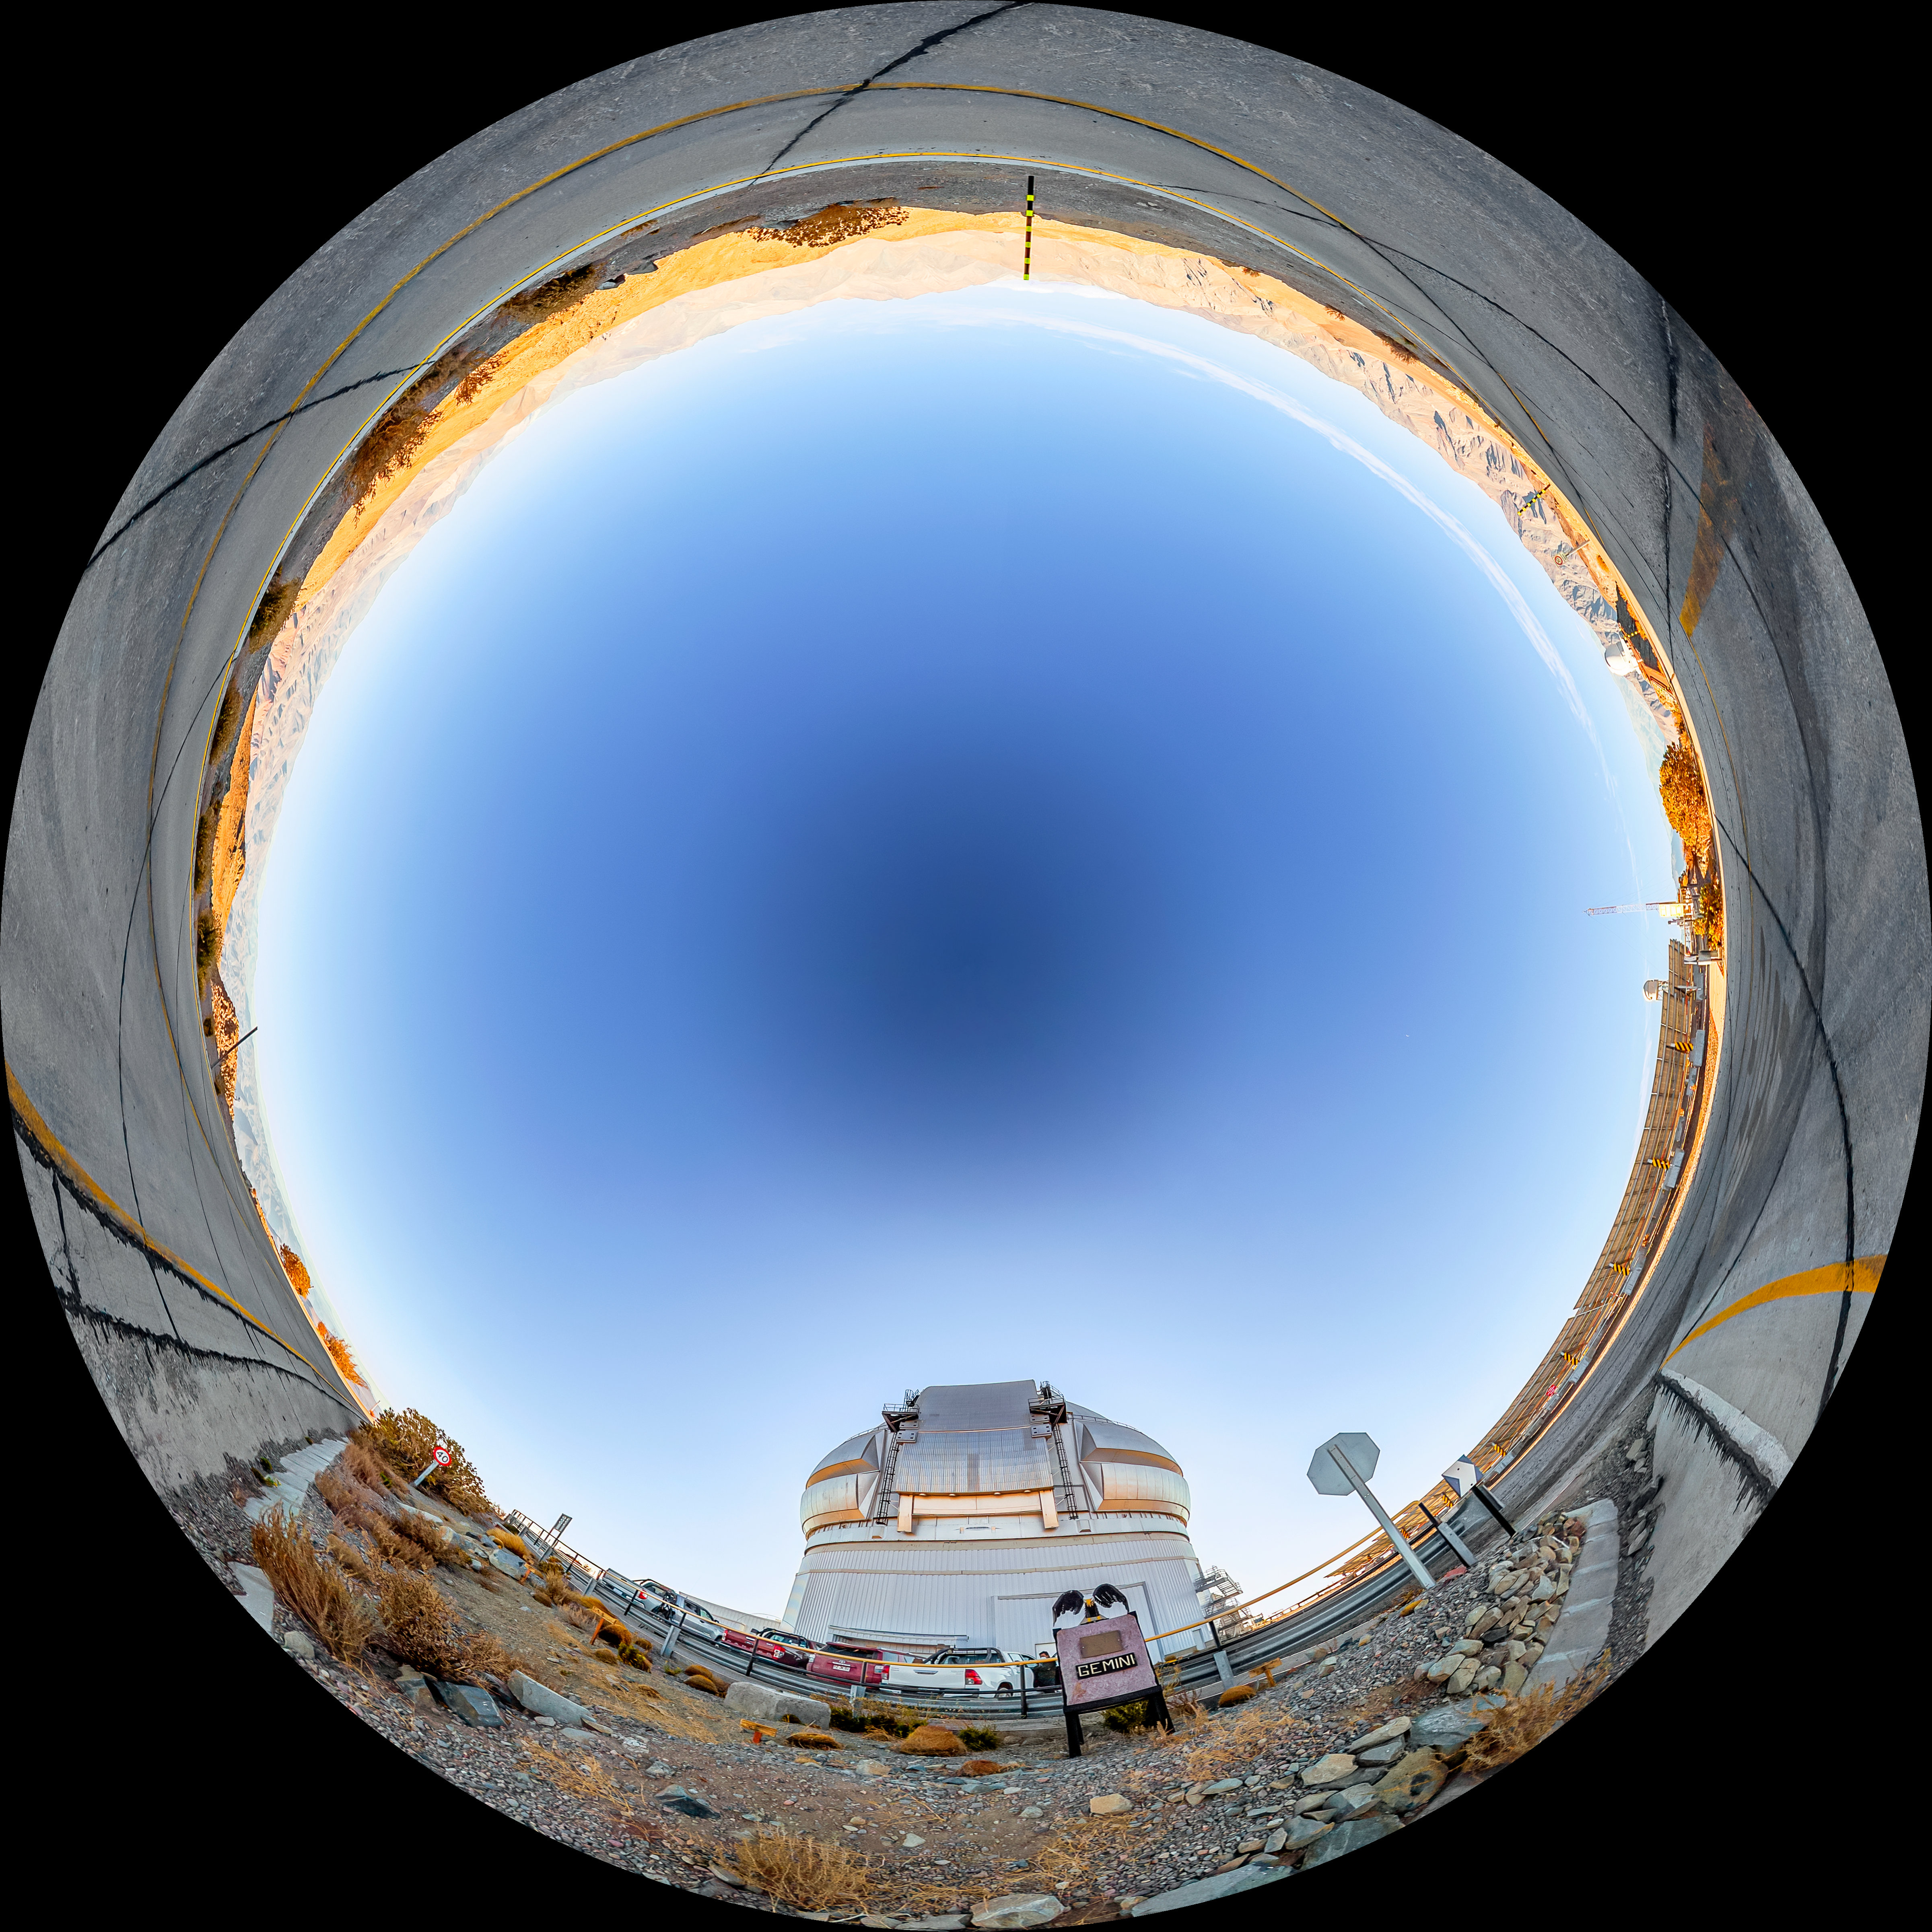

Gemini South Fulldome

A fulldome view of Gemini South, one half of the International Gemini Observatory, operated by NSF NOIRLab.

A 360 panorama version of this image can be found here.

Credit: NOIRLab/NSF/AURA/ T. Matsopoulos